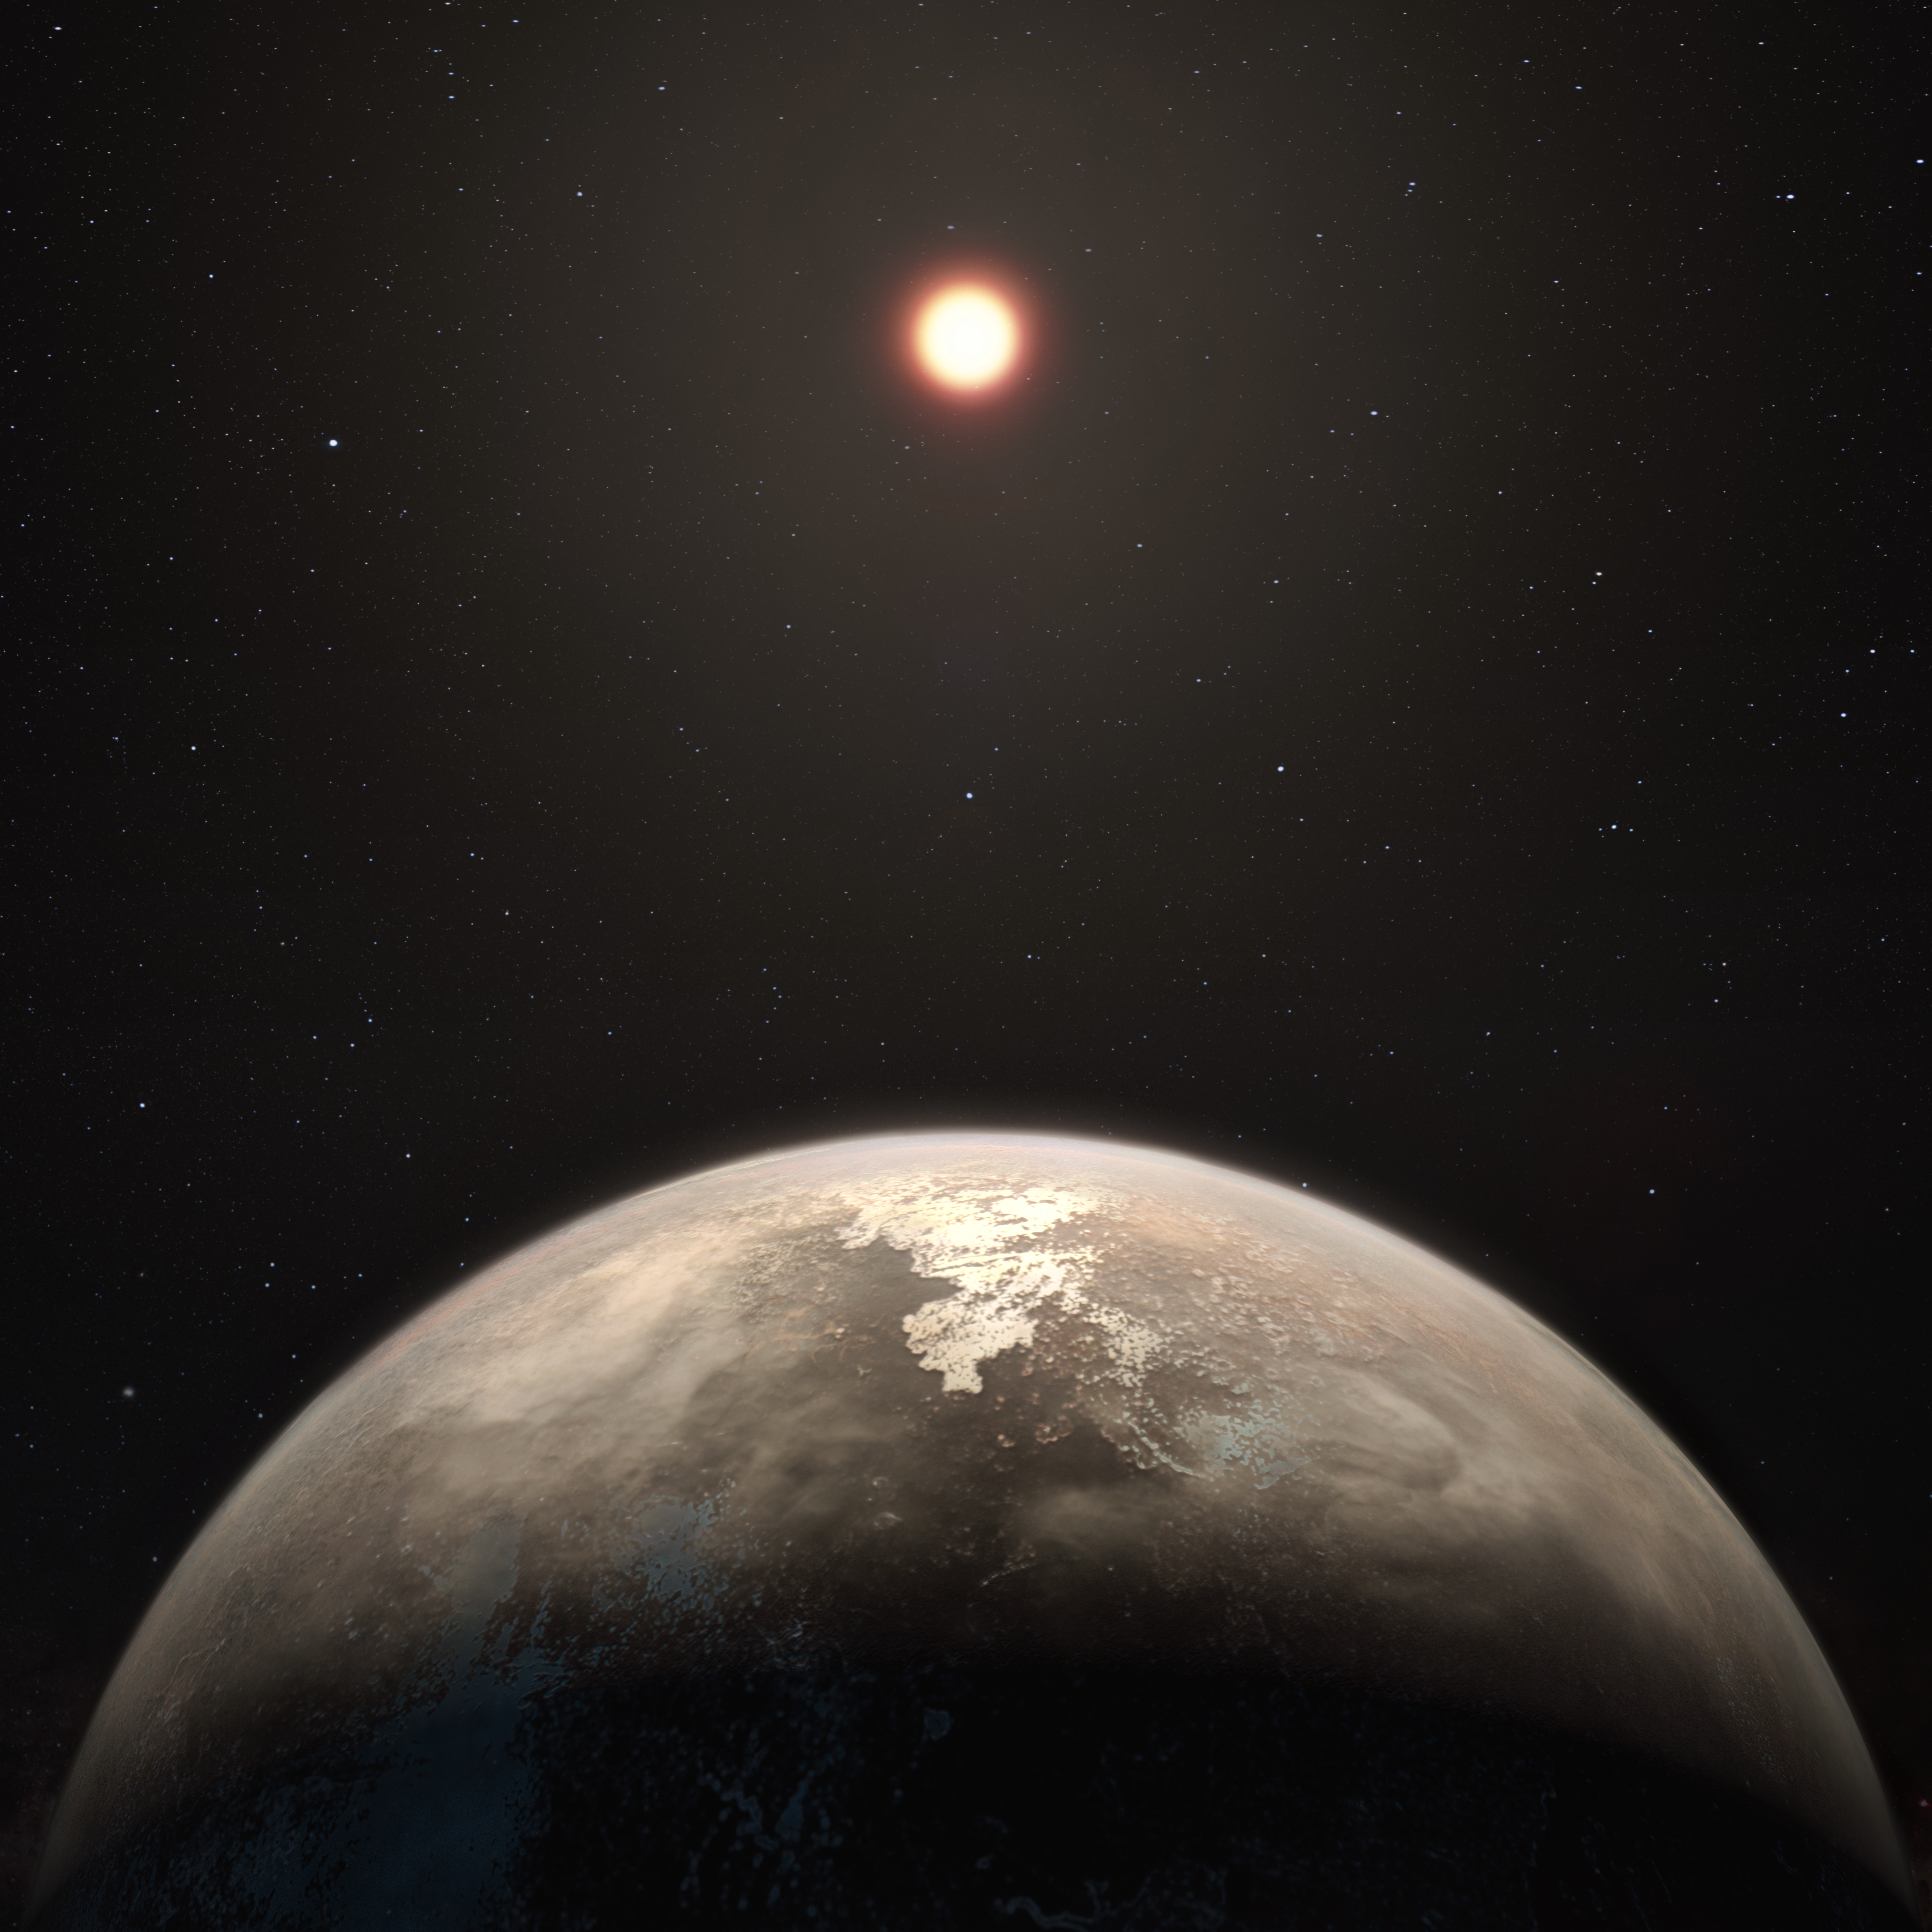

Artist’s impression of the planet Ross 128 b

This artist’s impression shows the temperate planet Ross 128 b, with its red dwarf parent star in the background. This planet, which lies only 11 light-years from Earth, was found by a team using ESO’s unique planet-hunting HARPS instrument. The new world is now the second-closest temperate planet to be detected after Proxima b. It is also the closest planet to be discovered orbiting an inactive red dwarf star, which may increase the likelihood that this planet could potentially sustain life. Ross 128 b will be a prime target for ESO’s Extremely Large Telescope, which will be able to search for biomarkers in the planet's atmosphere.

Credit: ESO/M. Kornmesser